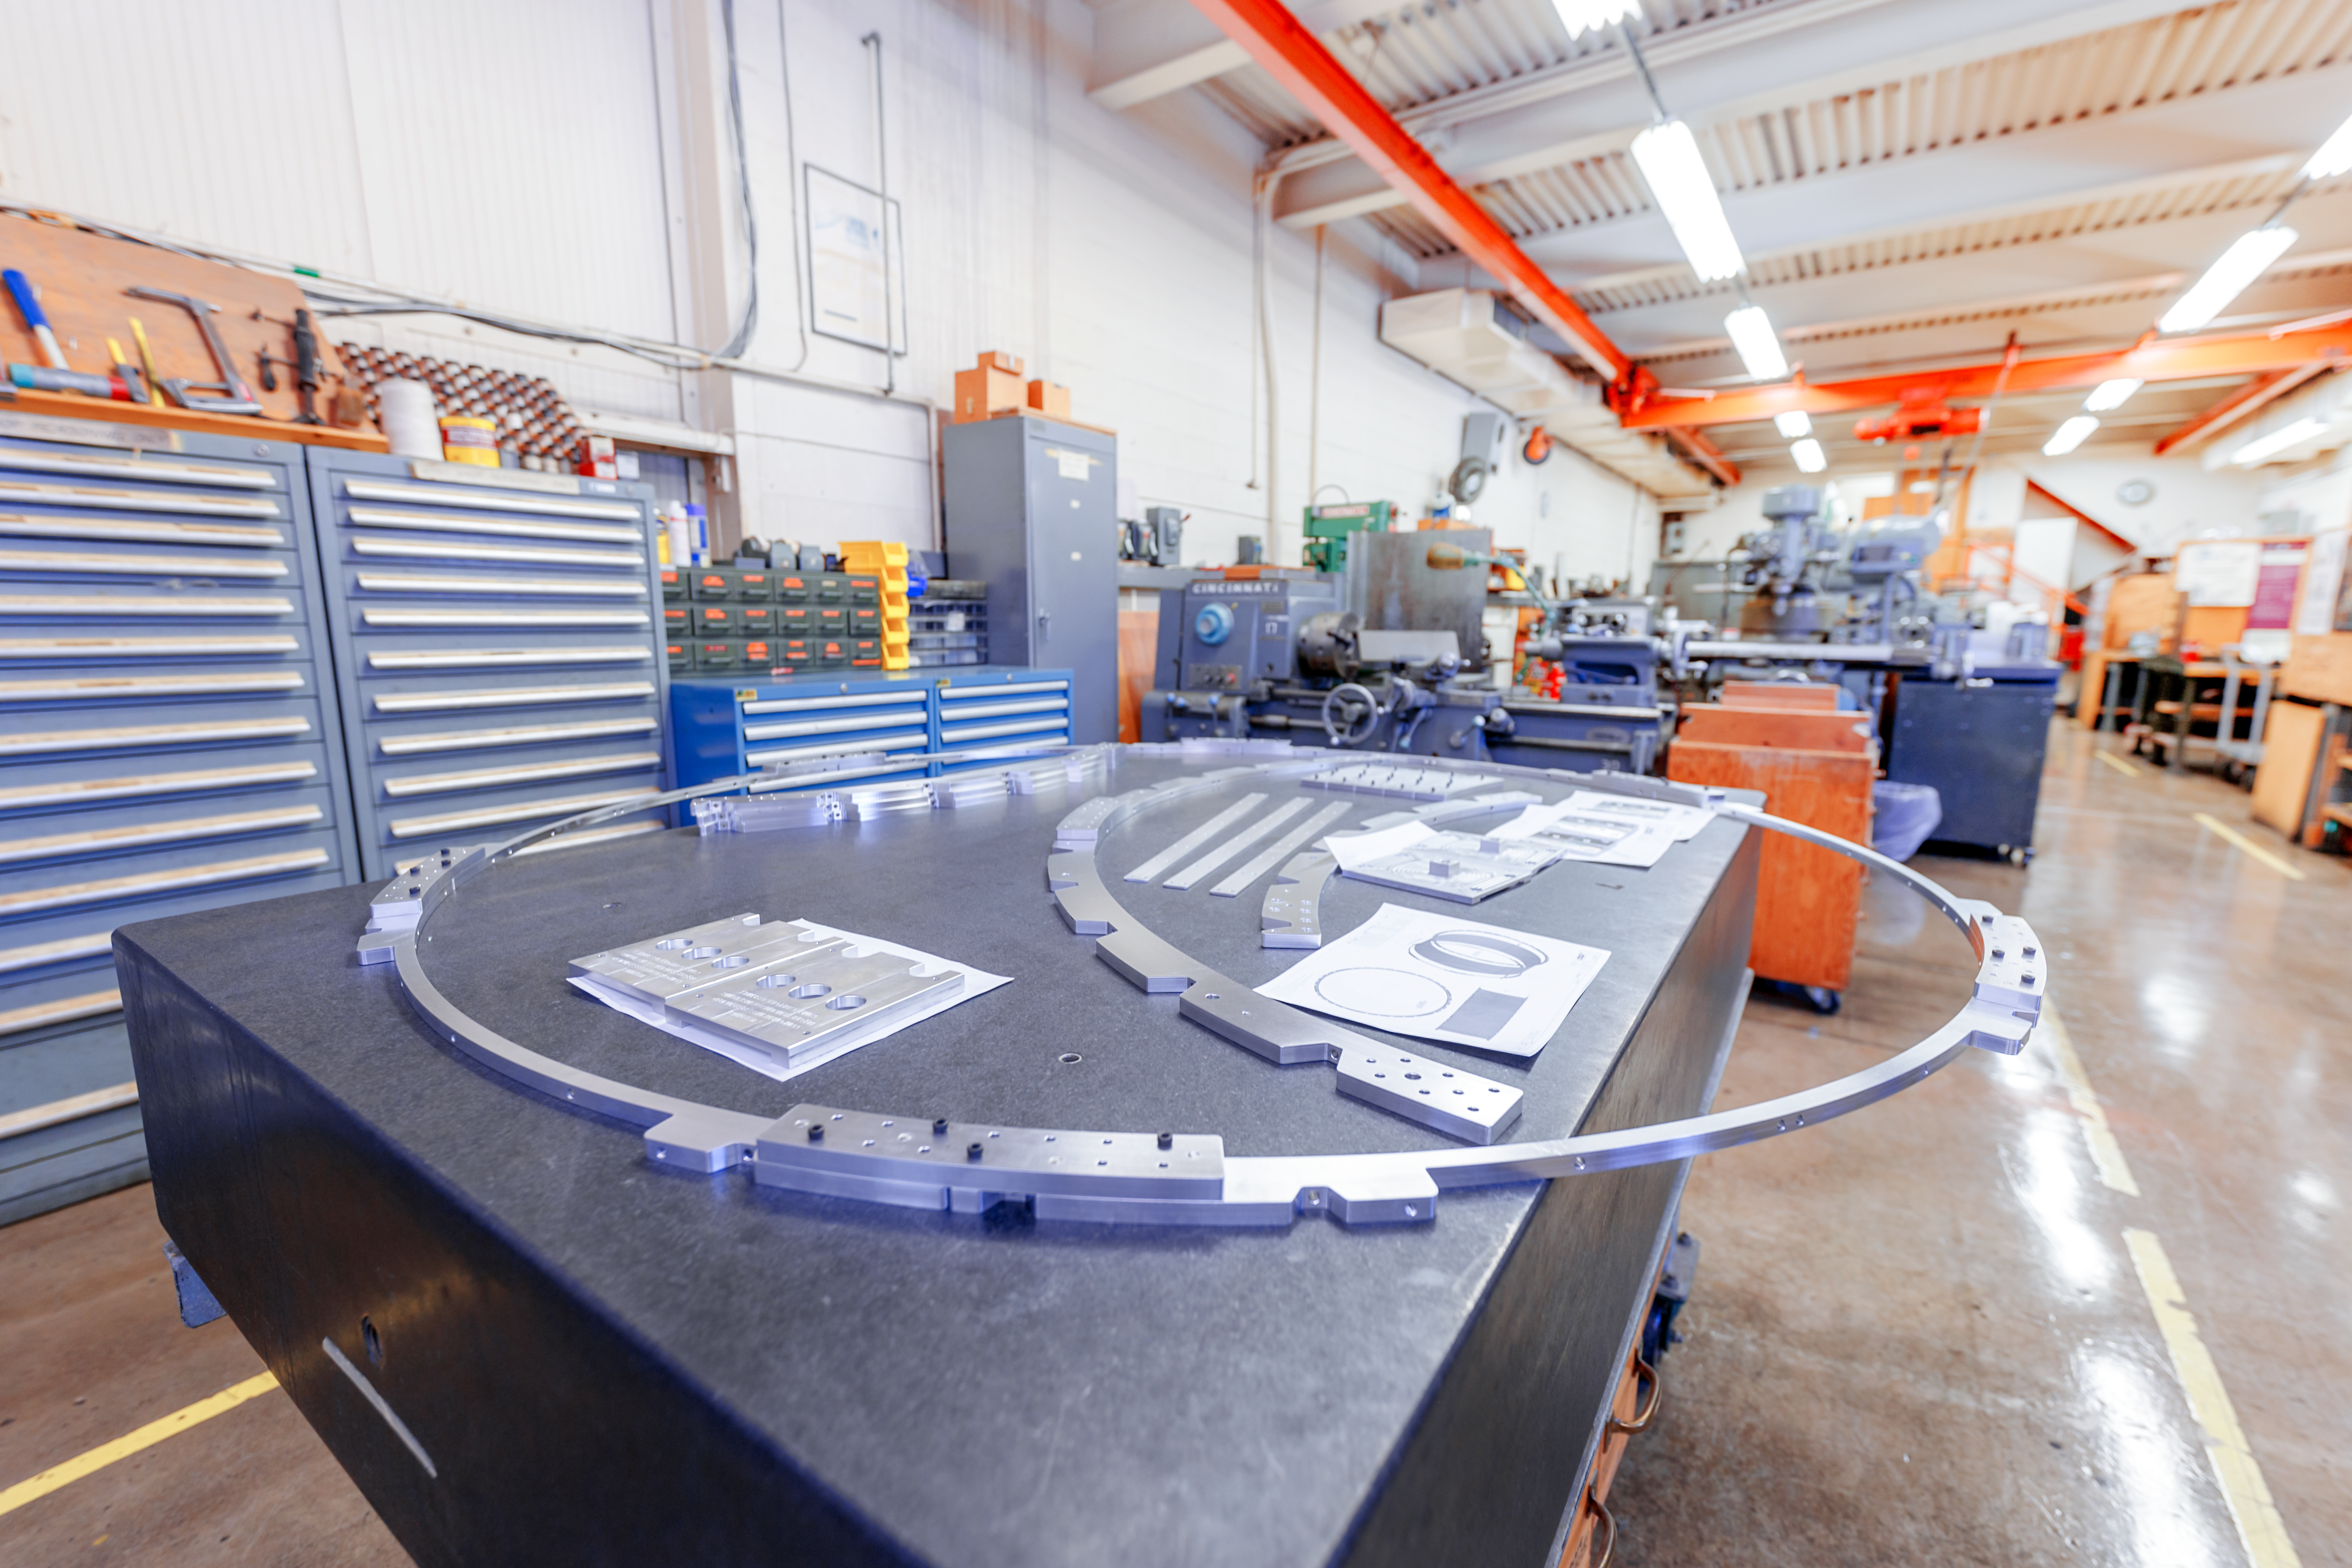

NOIRLab HQ Granite Inspection Table

The granite inspection table inside the machine shop at NOIRLab Headquarters in Tucson, Arizona.

Credit: NOIRLab/NSF/AURA/P. Horálek